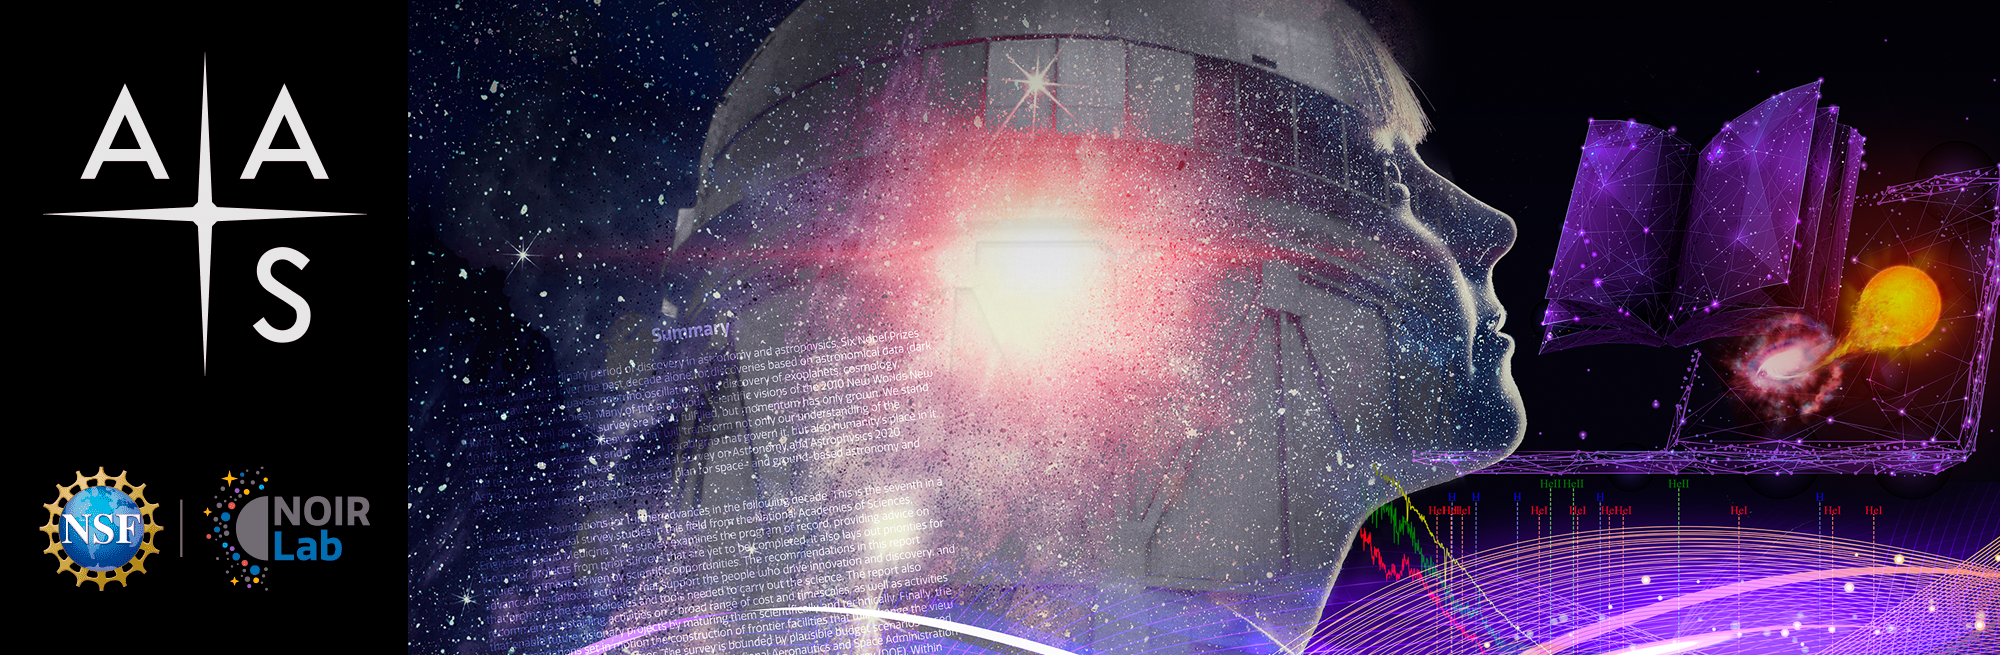

AAS 241 Exhibition Banner

NOIRLab's banner for the American Astronomical Society's 241st meeting.

Credit: NOIRLab/NSF/AURA